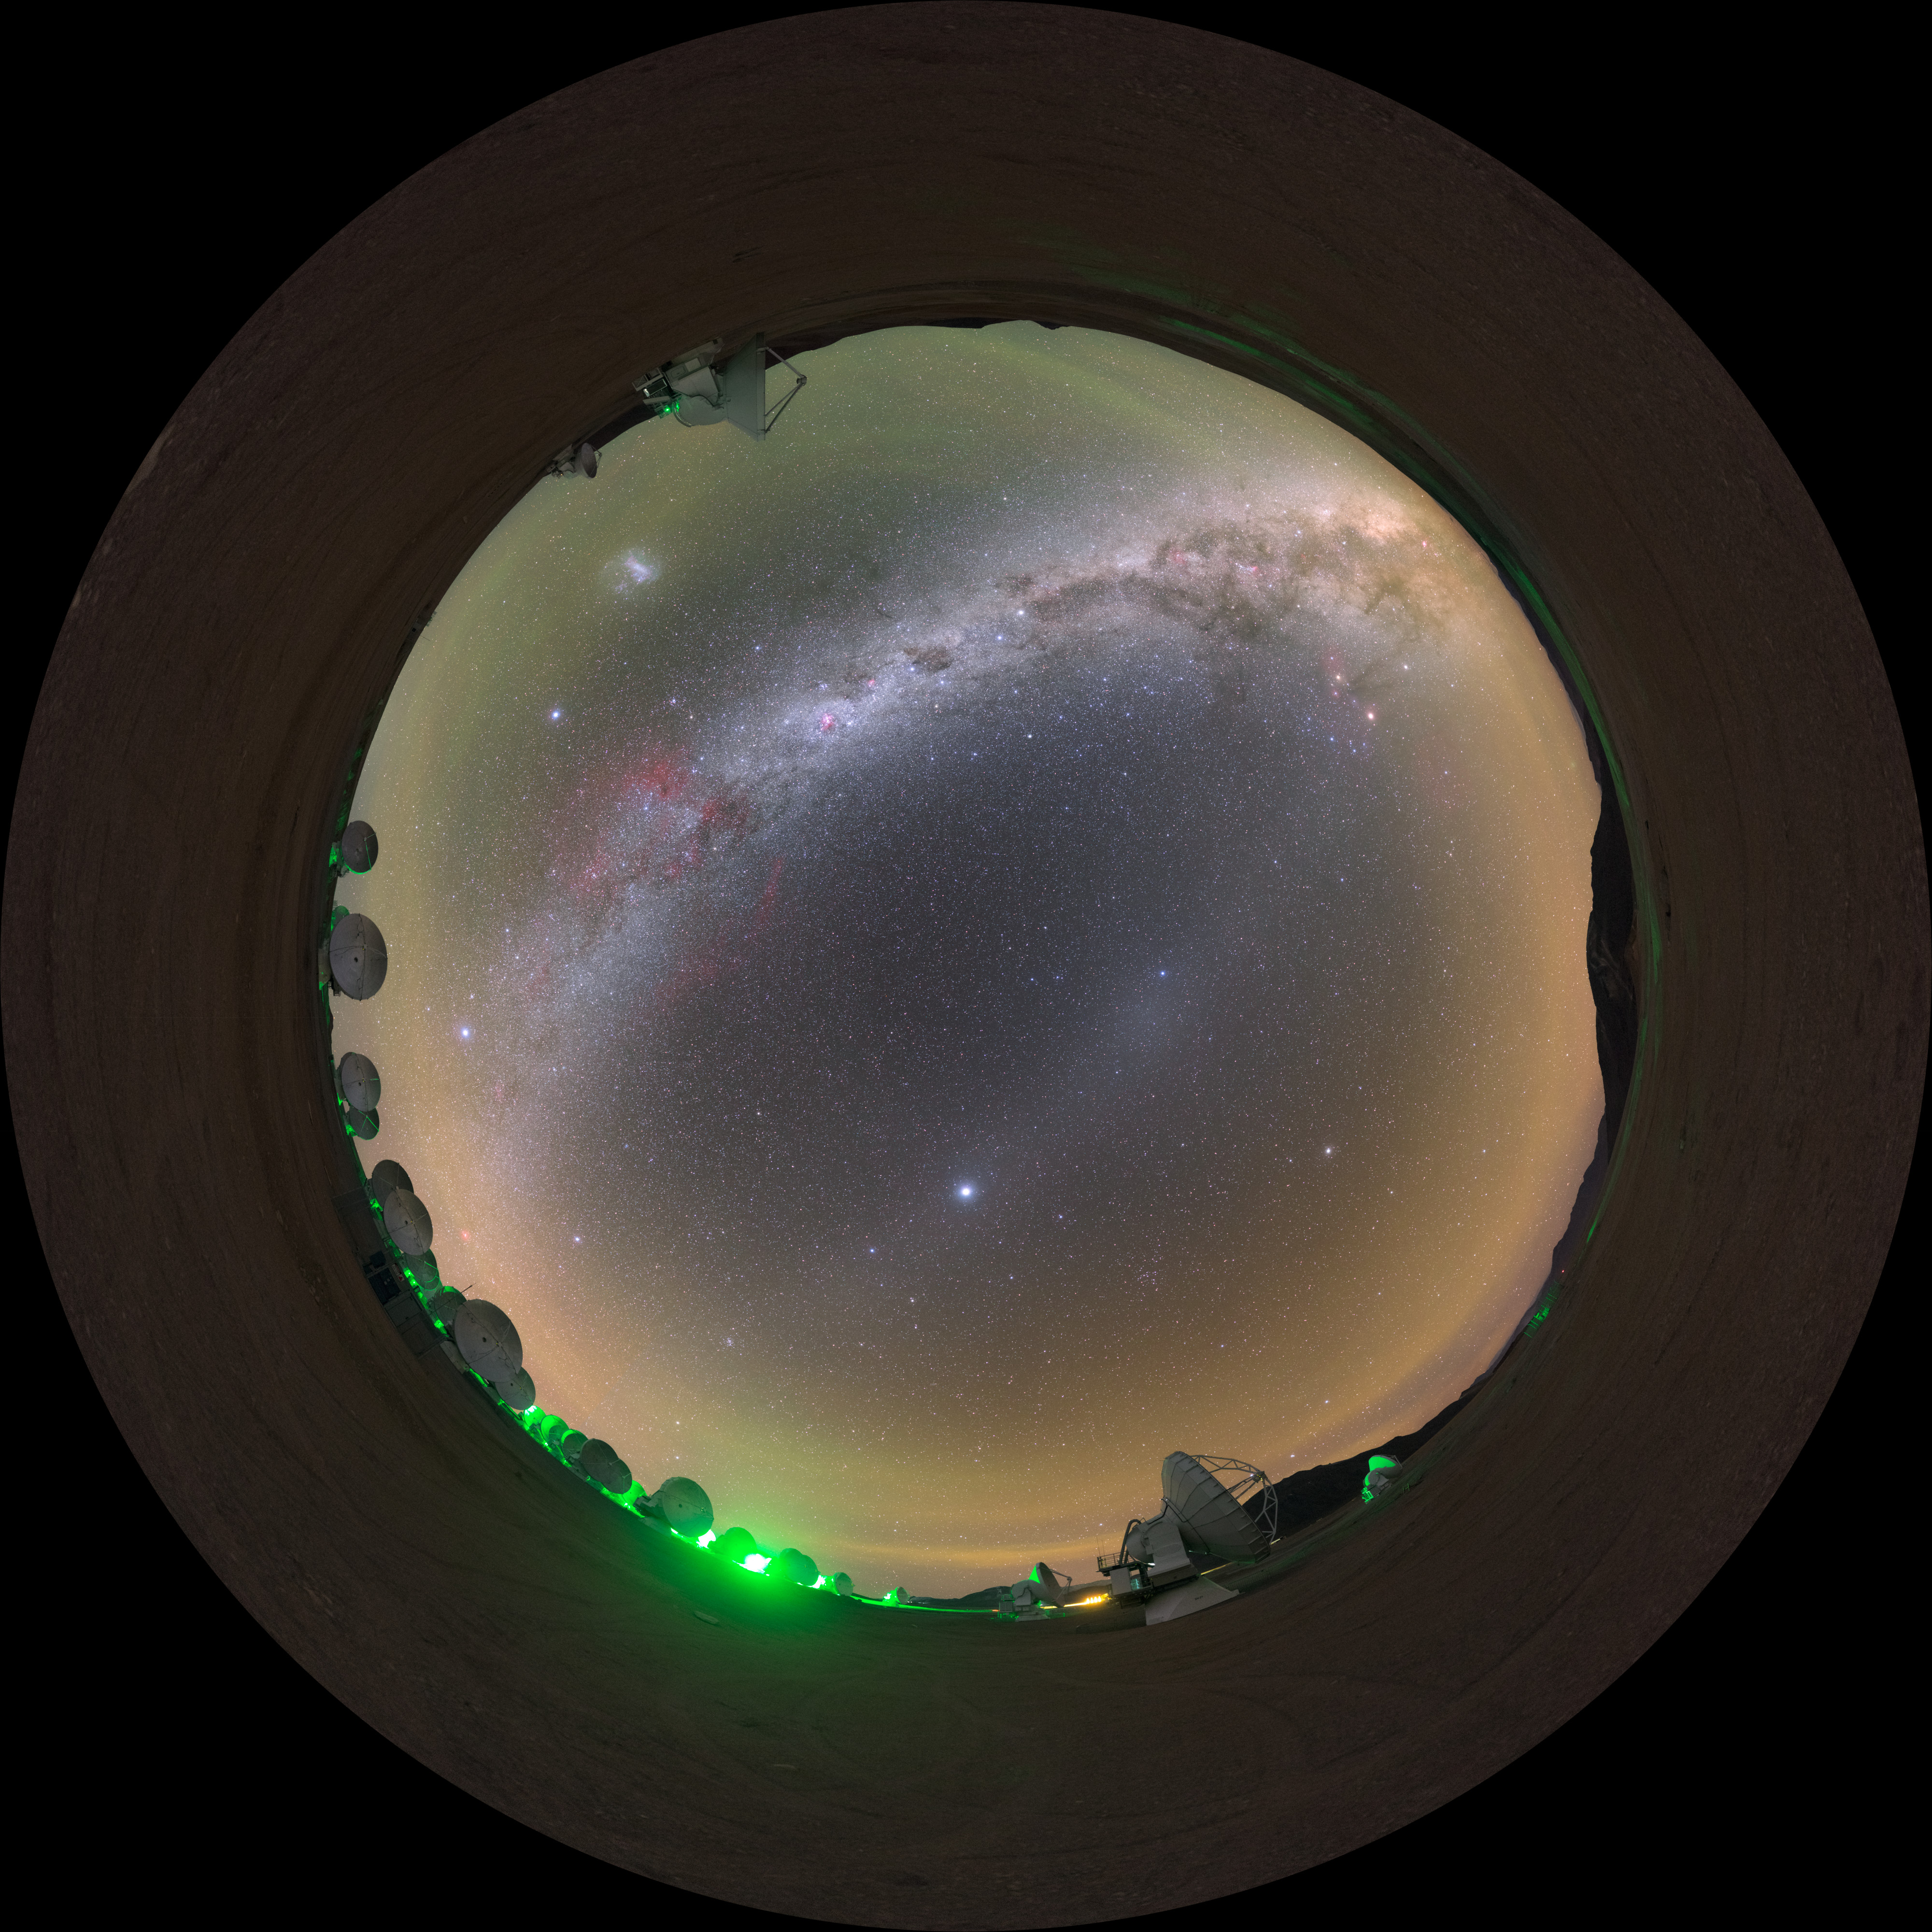

ALMA gegenschein — fisheye

On the Chajnantor plateau in Chile, home of the Atacama Large Millimetre/submillimetre Array (ALMA), the sky is so dark that the famous and extremely difficult to observe gegenschein (or "countershine") is sometimes visible.

This is a faint brightening of the night sky in the region of the ecliptic directly opposite the Sun, caused by reflection of sunlight by interplanetary dust in the Solar System.

Credit: P. Horálek/ESO